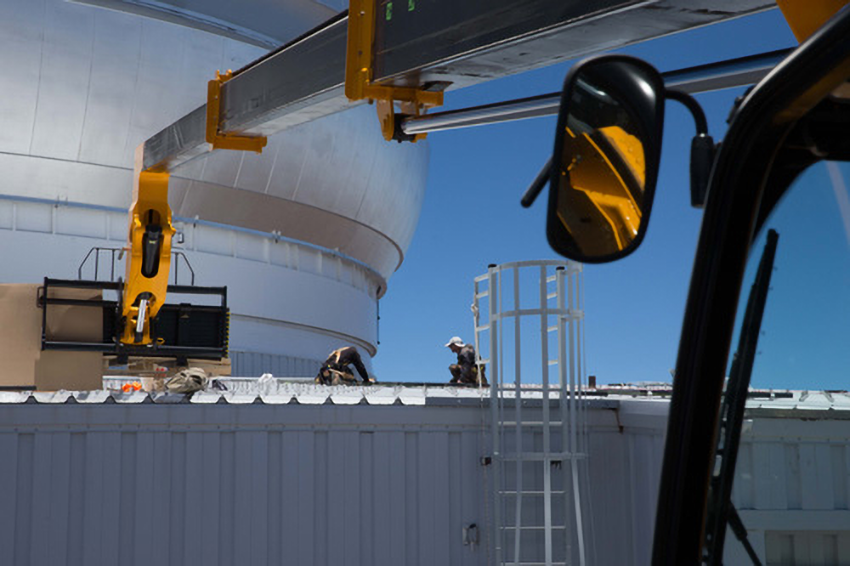

Gemini Installs Record-Breaking Rooftop PV Solar Panel System

Credit: NOIRLab